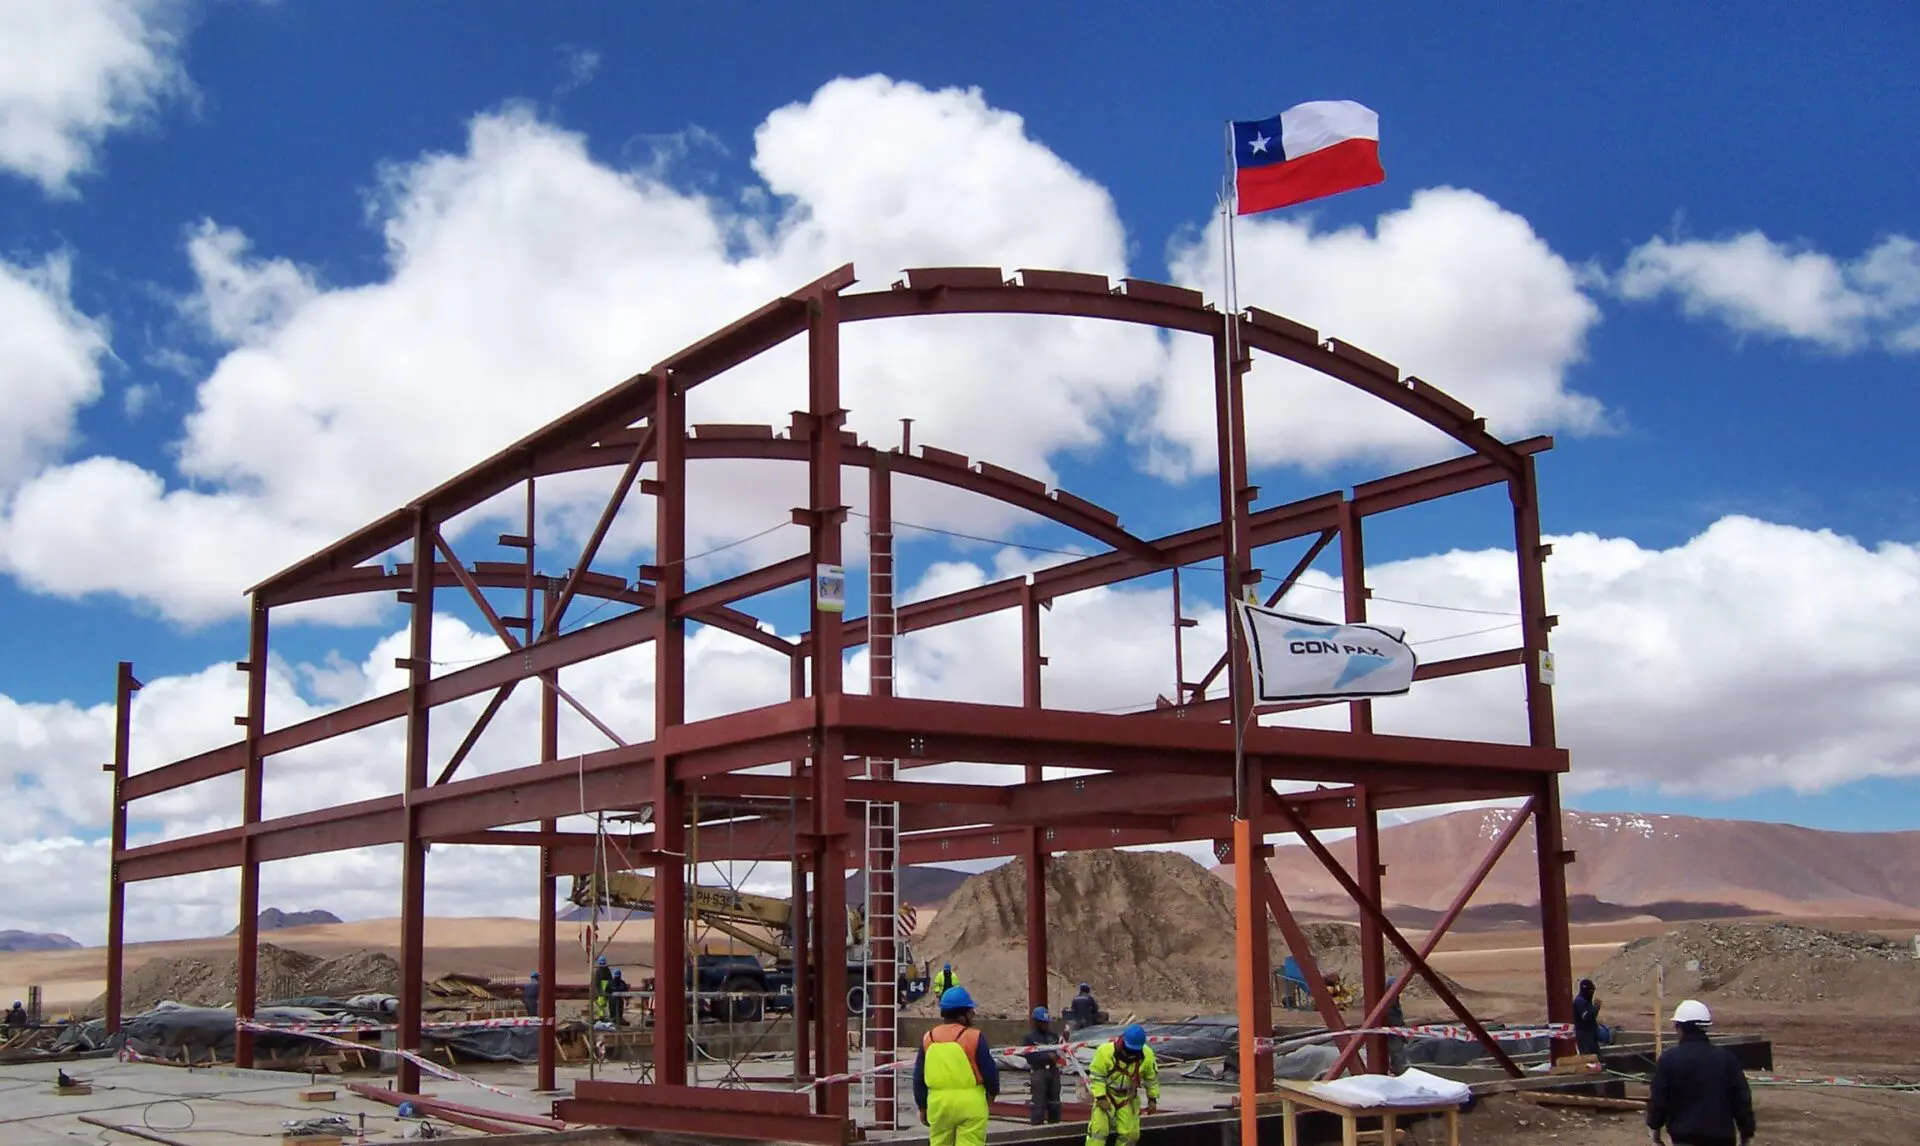

The AOS is one of the highest-altitude buildings in the world

The AOS is one of the highest-altitude buildings in the world. Its construction involved a human effort of proportions.

Credit: ALMA (ESO / NAOJ / NRAO)